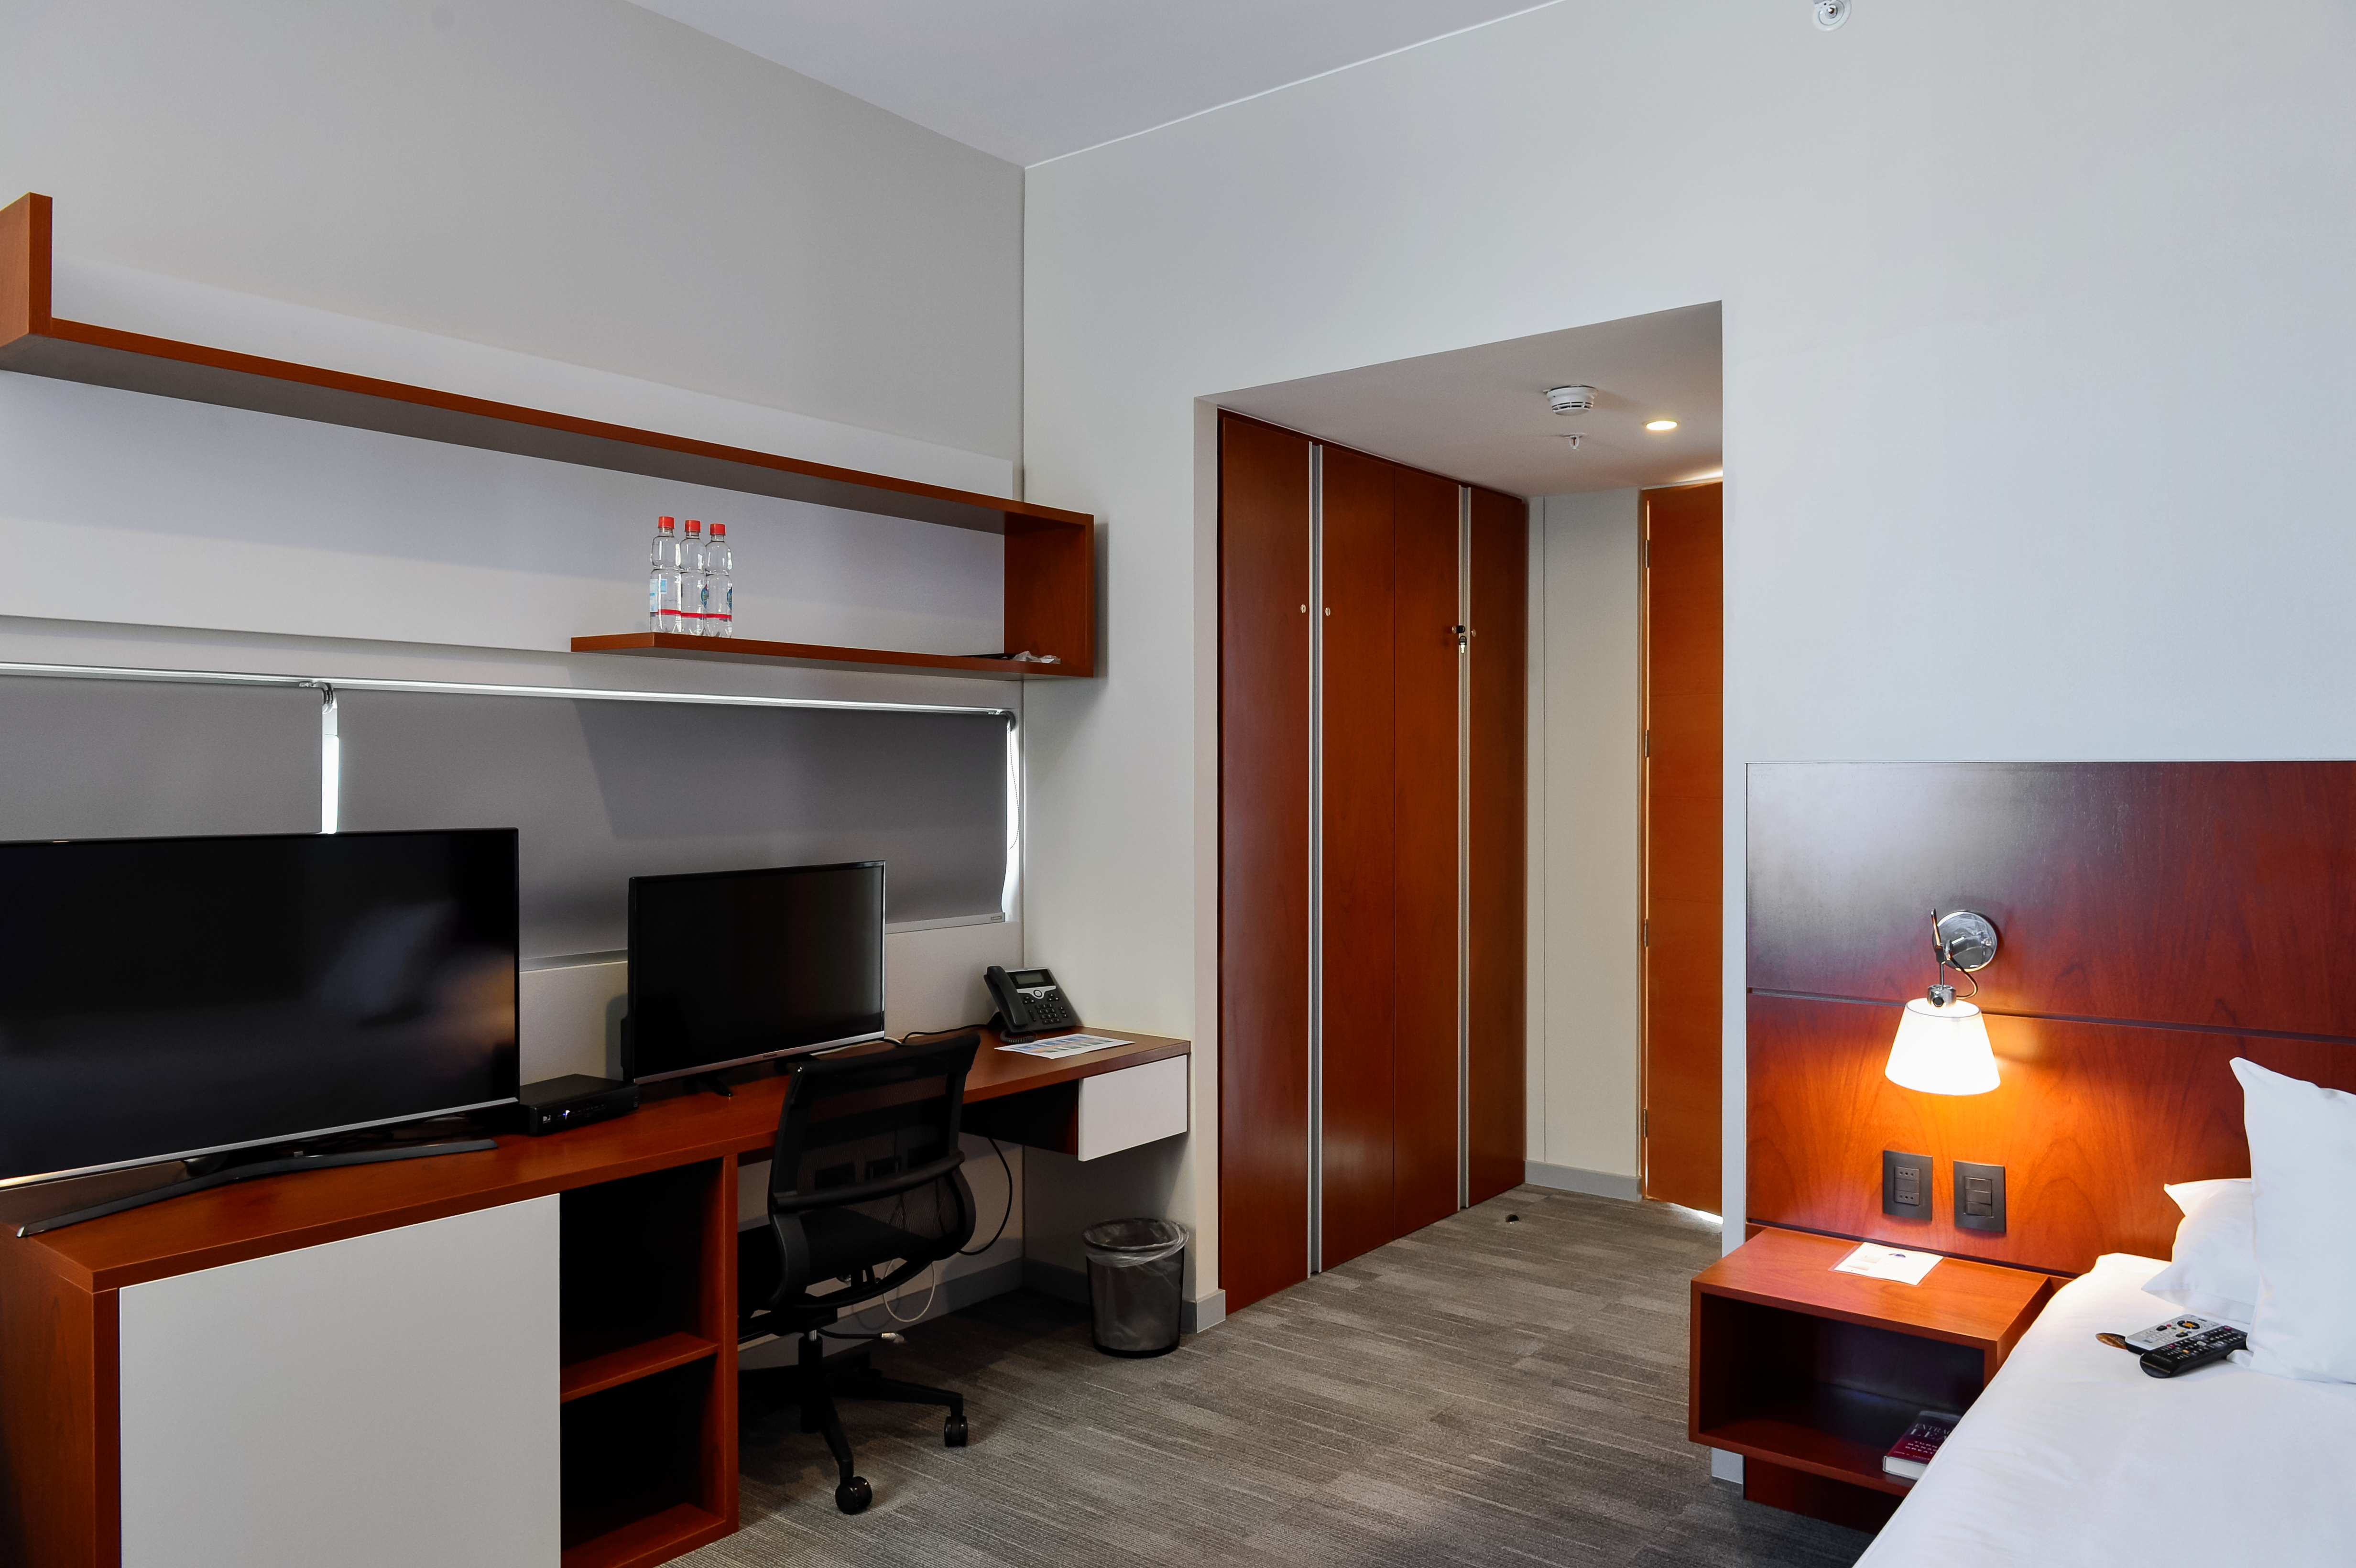

Inside the ALMA Residencia

Inside the recently-completed ALMA Residencia, which serves as lodgings for staff and astronomers visiting to study the Universe with the Atacama Large Millimeter/submillimeter Array (ALMA). With leisure facilities including a library, spa with gym, swimming pool and sauna, the Residencia is designed to provide a relaxing and pleasant living space to balance the harsh desert surroundings and the challenging working hours of many of the residents.

Credit: A. Caproni/ESO